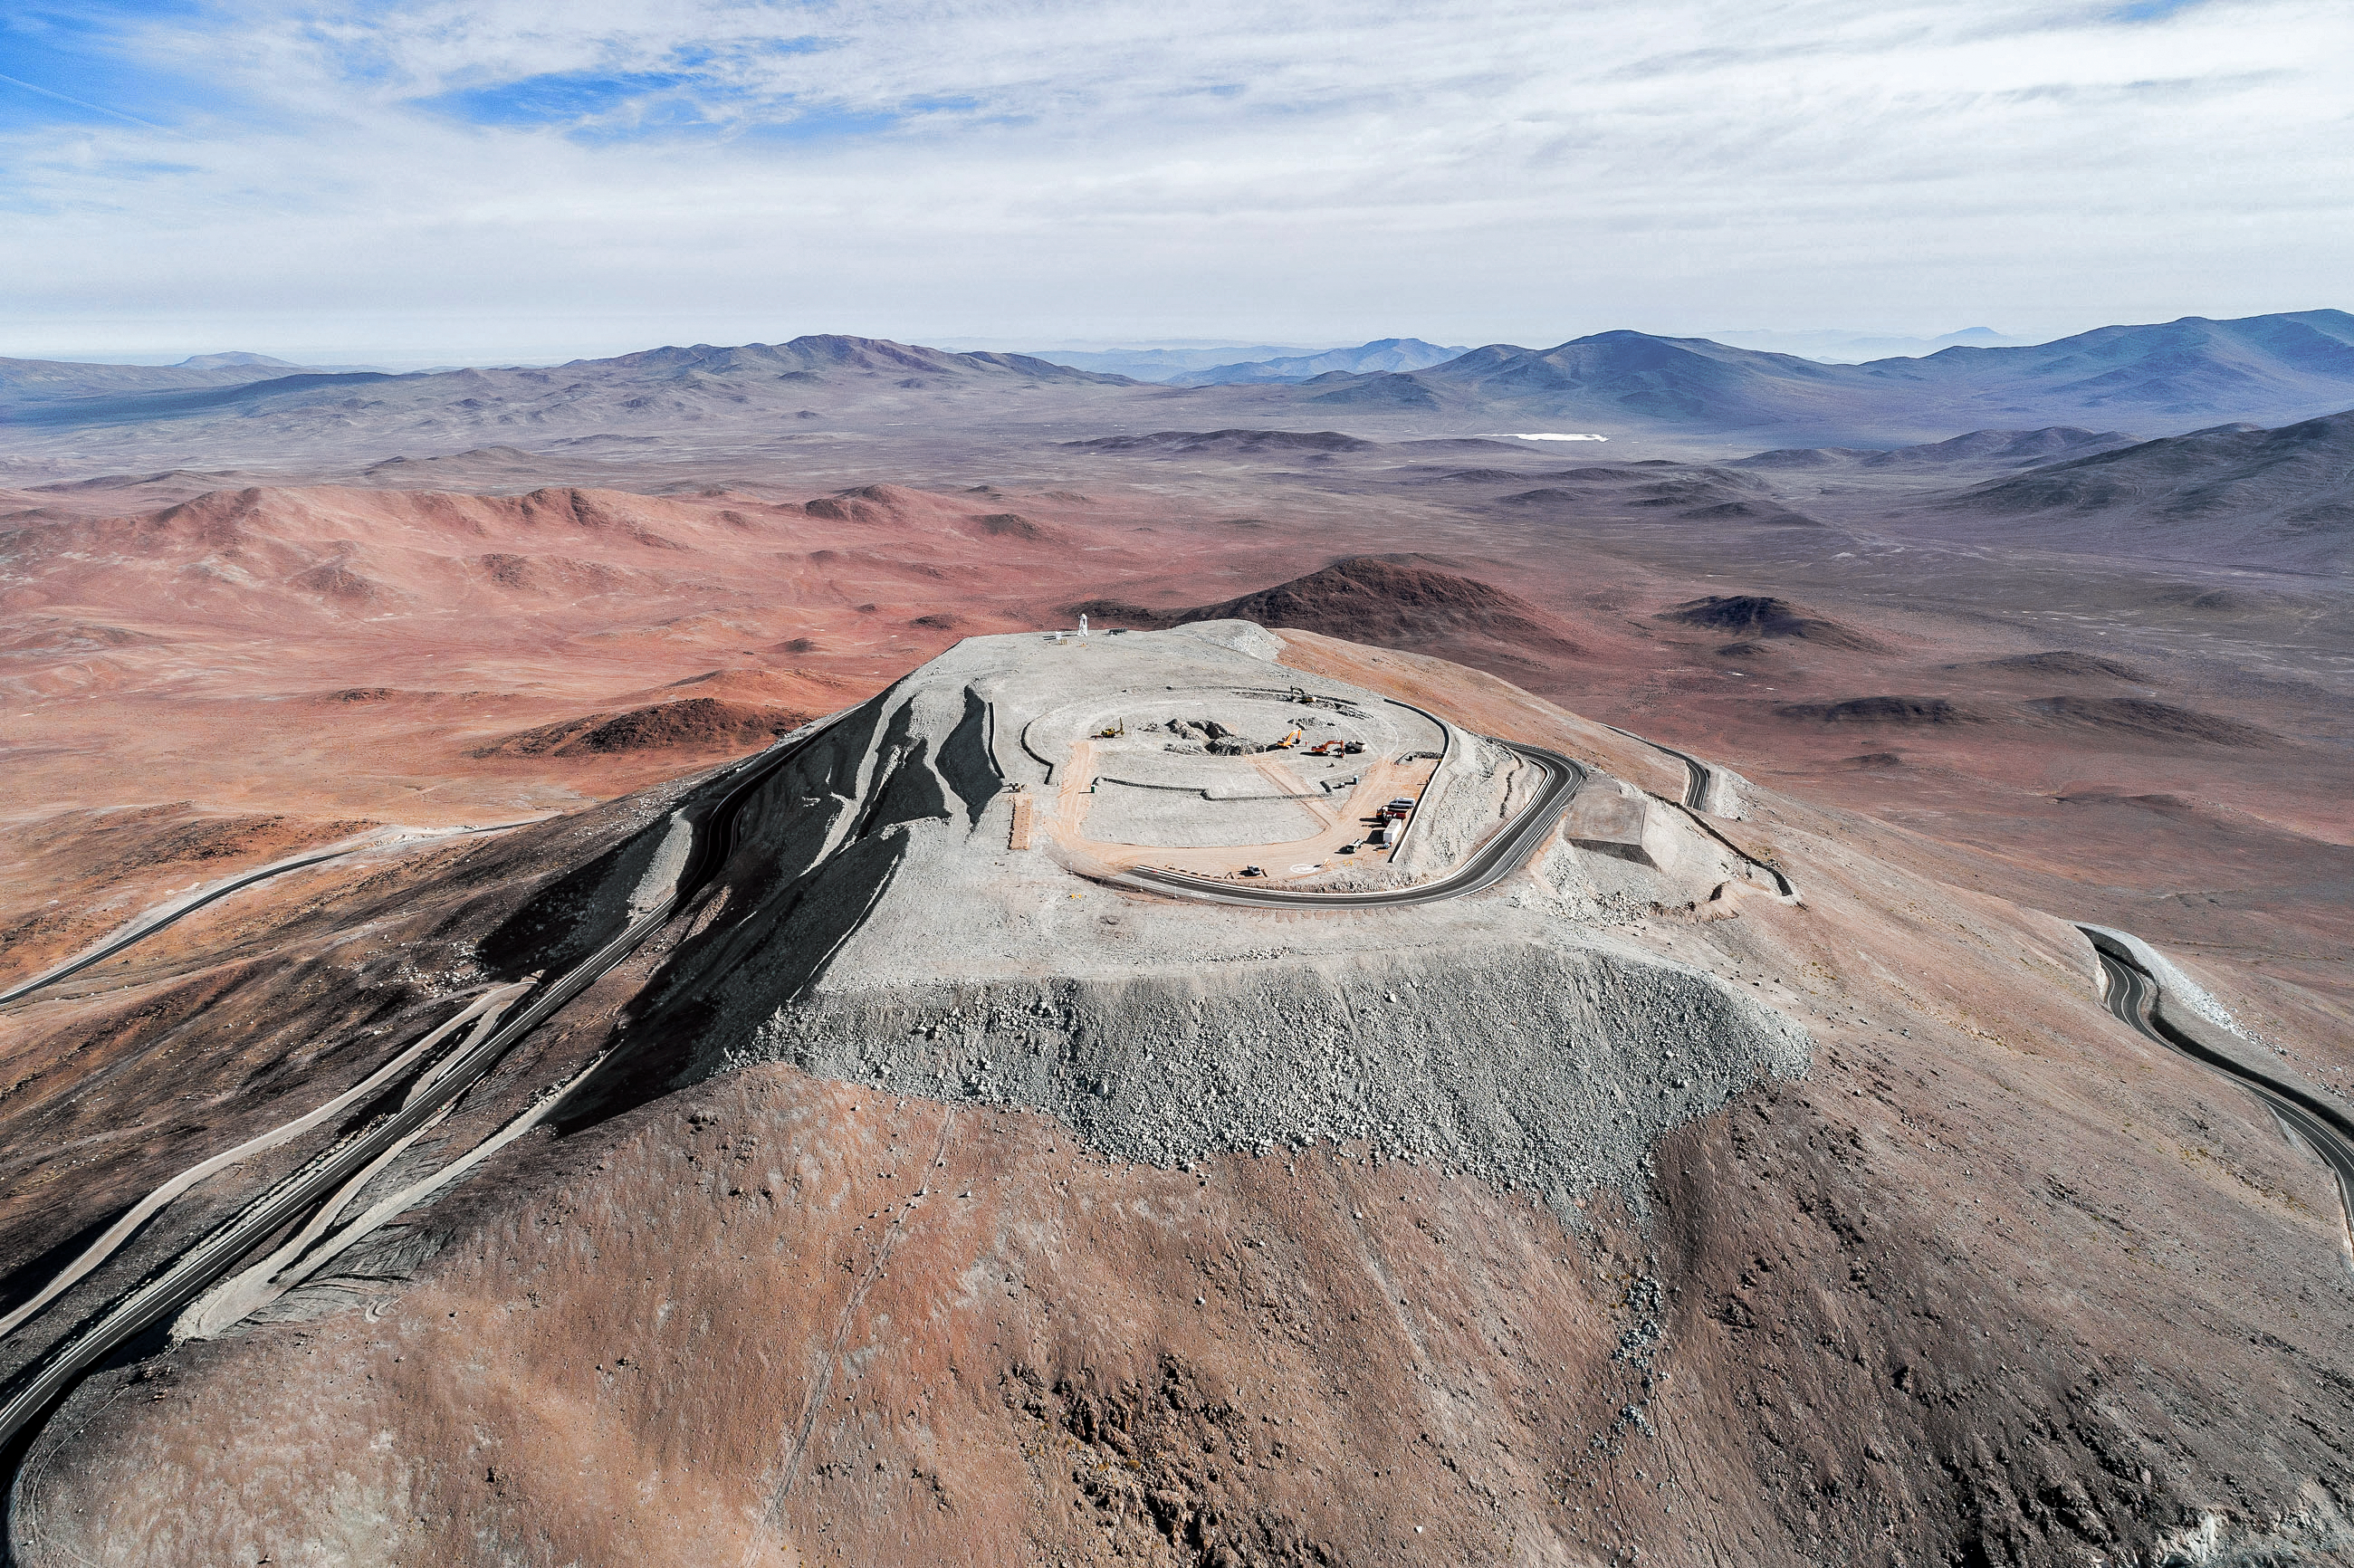

Blending in and standing out

Construction site of the Extremely Large Telescope.

Credit: ESO/G. Hüdepohl